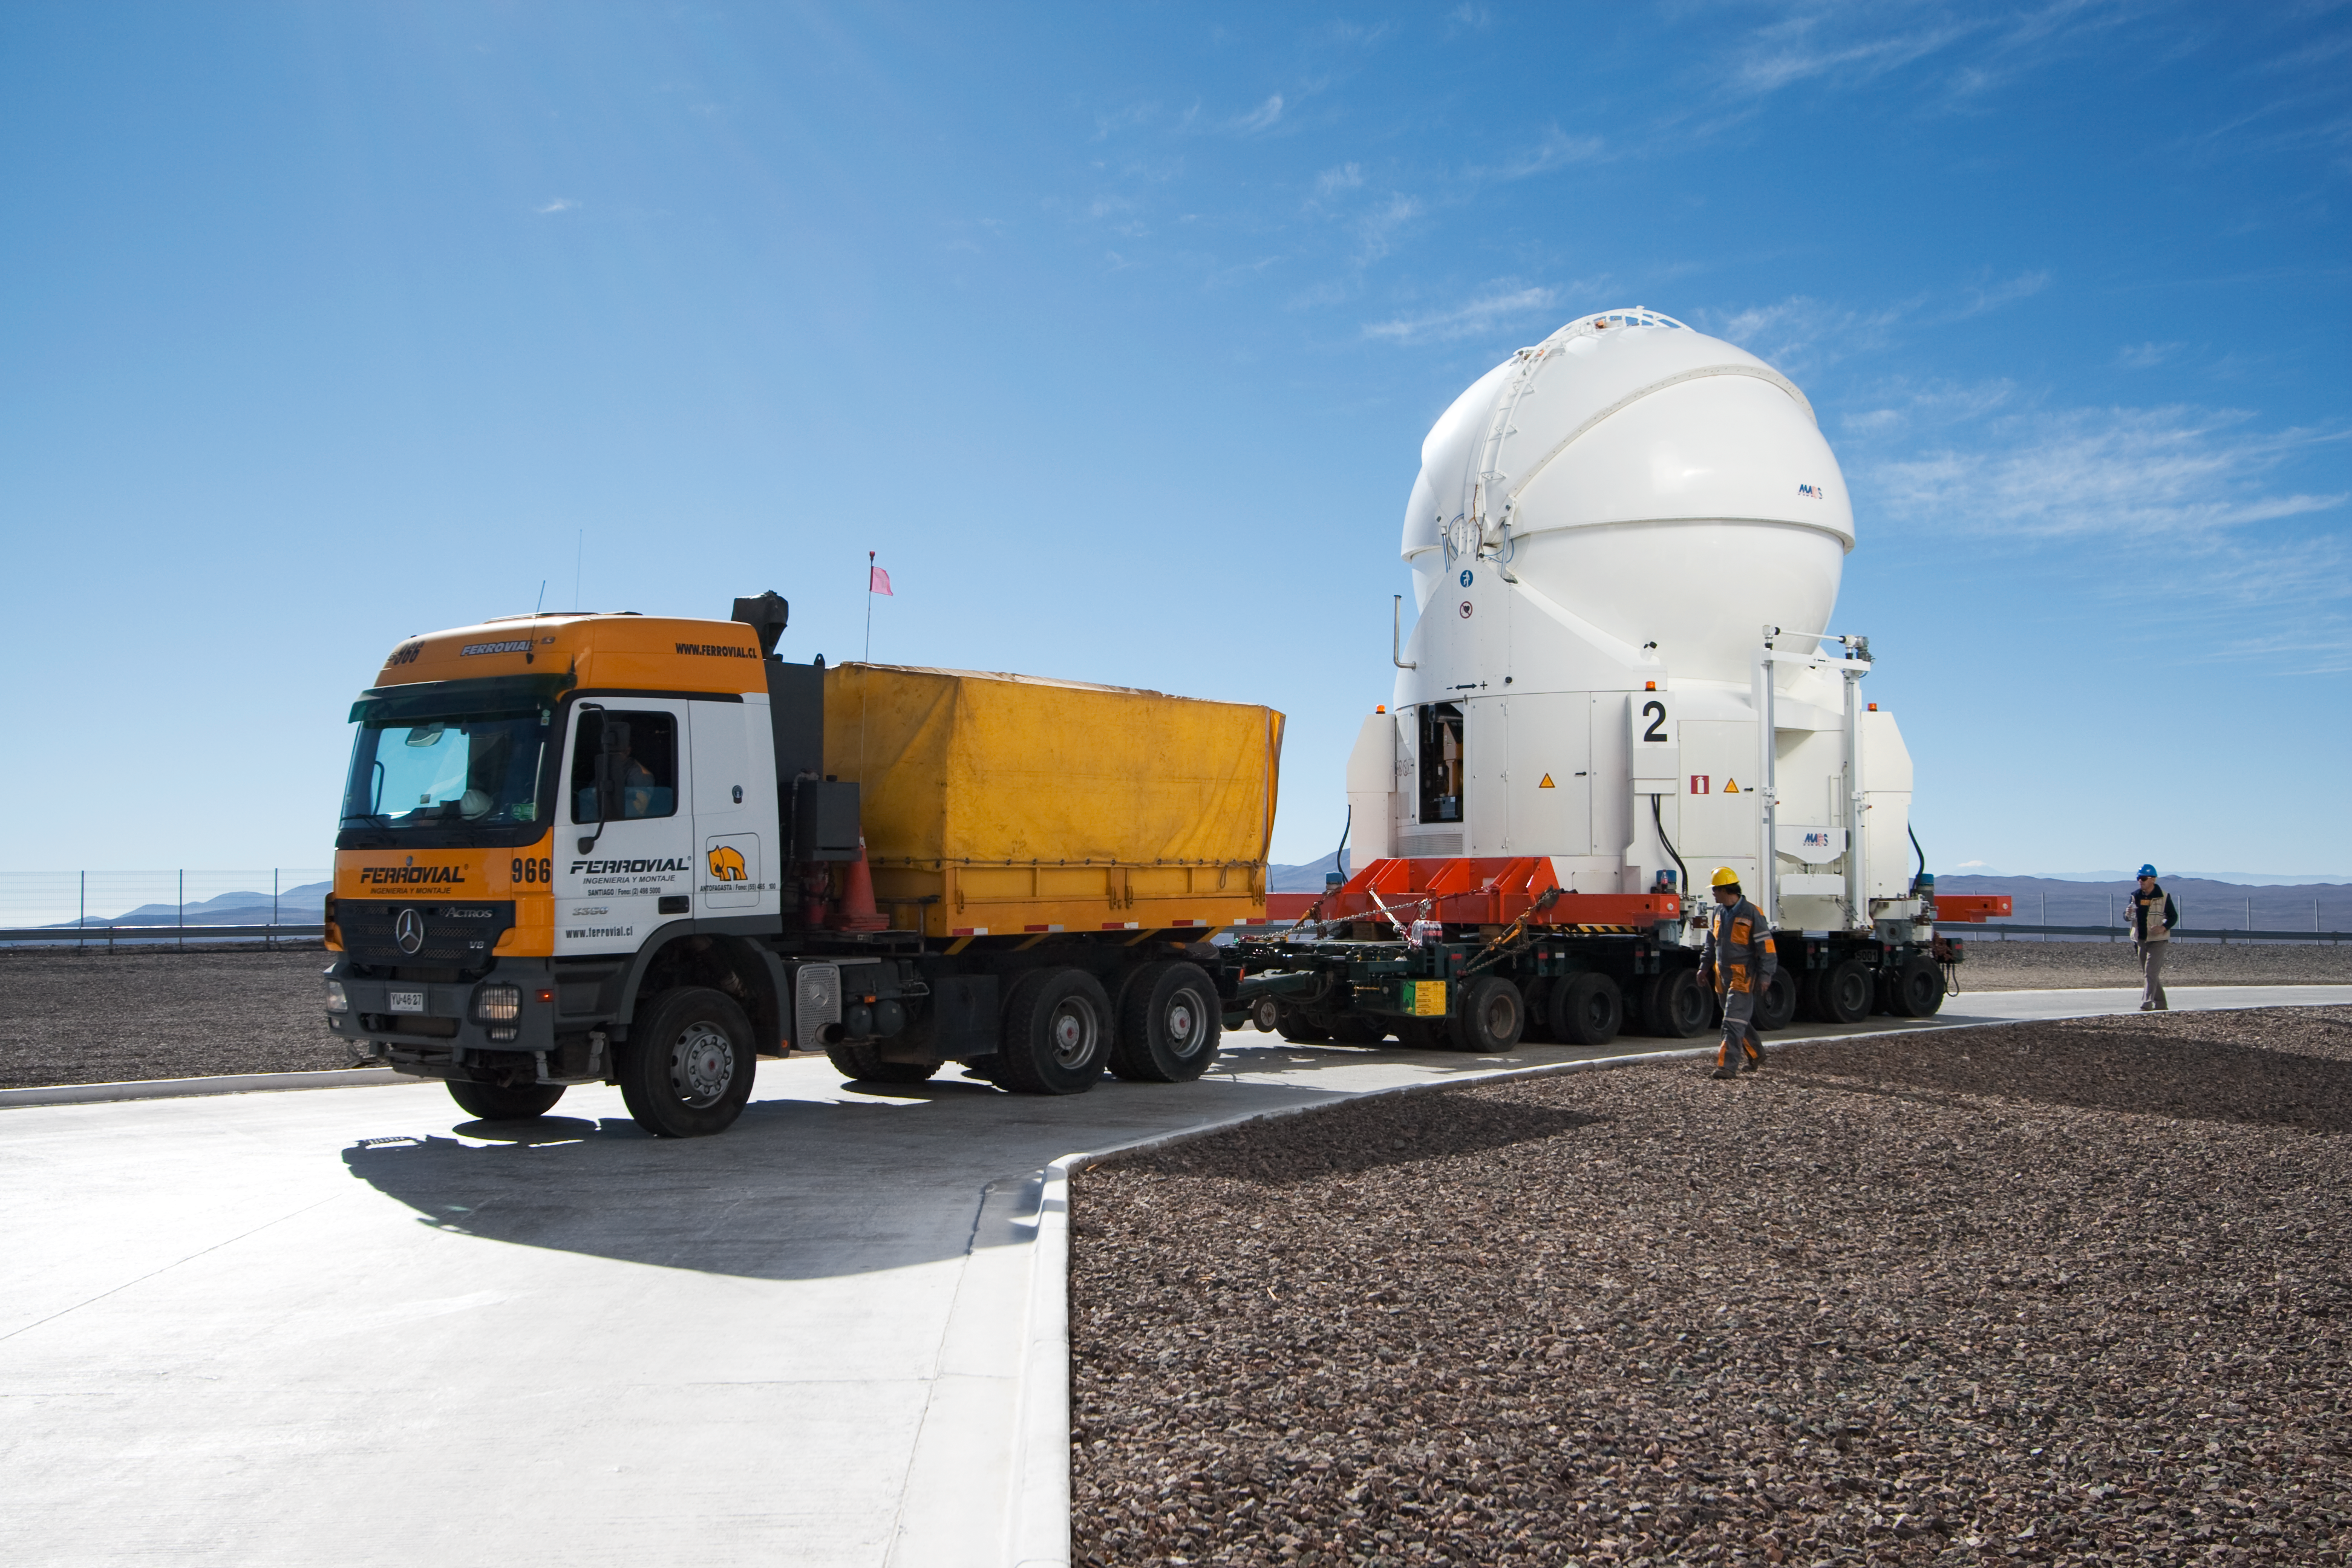

Transporting an Auxiliary Telescope

ESO astronomer Yuri Beletsky captured images of the transport of one of the 1.8-metre Auxiliary Telescopes (AT) that compose, together with their larger 8.2-metre companions, ESO’s Very Large Telescope (VLT) array. The AT was moved with the utmost care from the base camp, where it had been undergoing maintenance, including the recoating of its mirrors, back to the VLT platform on top of Cerro Paranal.

The ATs form part of the VLT Interferometer (VLTI), allowing this unique facility to operate every night. The ATs are mounted on tracks and can be moved between precisely defined observing positions, collecting light that is then combined in the VLTI. The ATs are very unusual telescopes, as they are self-contained in individual ultra-compact protective domes, and travel with their own electronics, ventilation, hydraulics and cooling systems. Each AT has a transporter that lifts the telescope and moves it from one position to the next. Although for the transfer down to base camp, ESO engineers and technicians rely on a more traditional means of transport, the truck.

Credit: ESO/Y. Beletsky